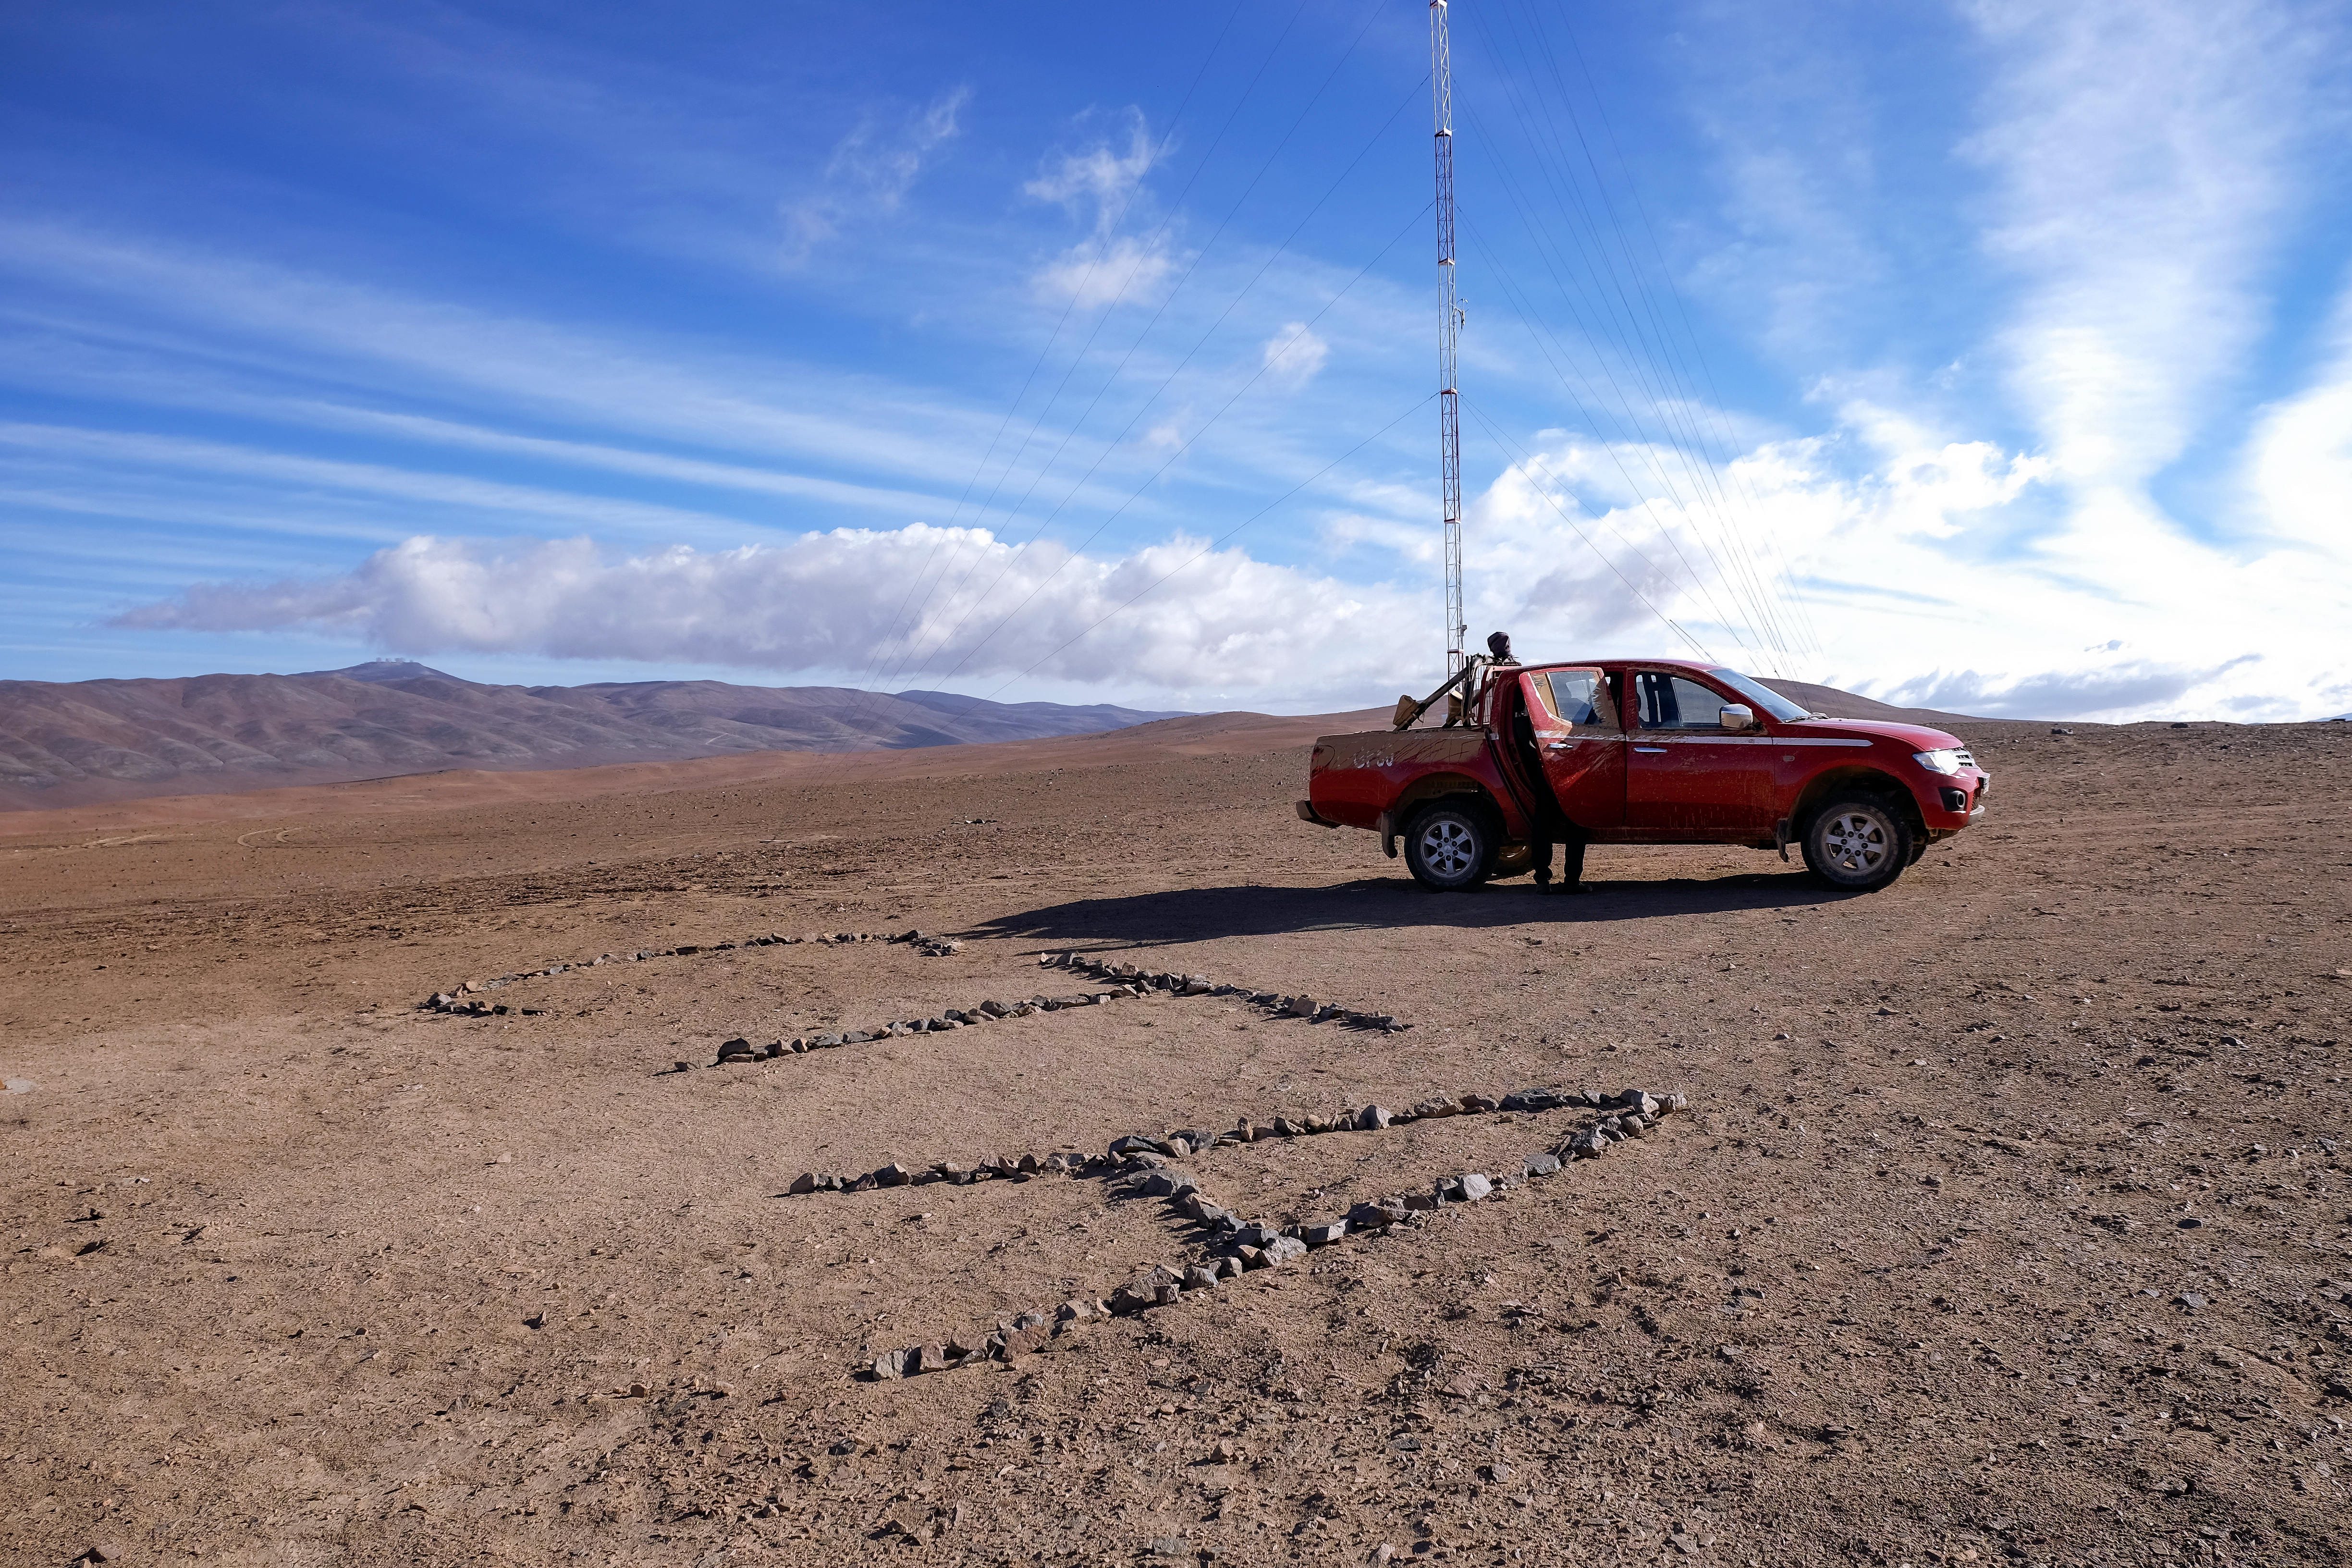

Marking territory

The future site of the Cherenkov Telescope Array hosts two towers: a 10-metre tower, home to a weather station and a WiFi transmitter, and a 30-metre tower featuring anemometers to measure wind speed.

Credit: ESO